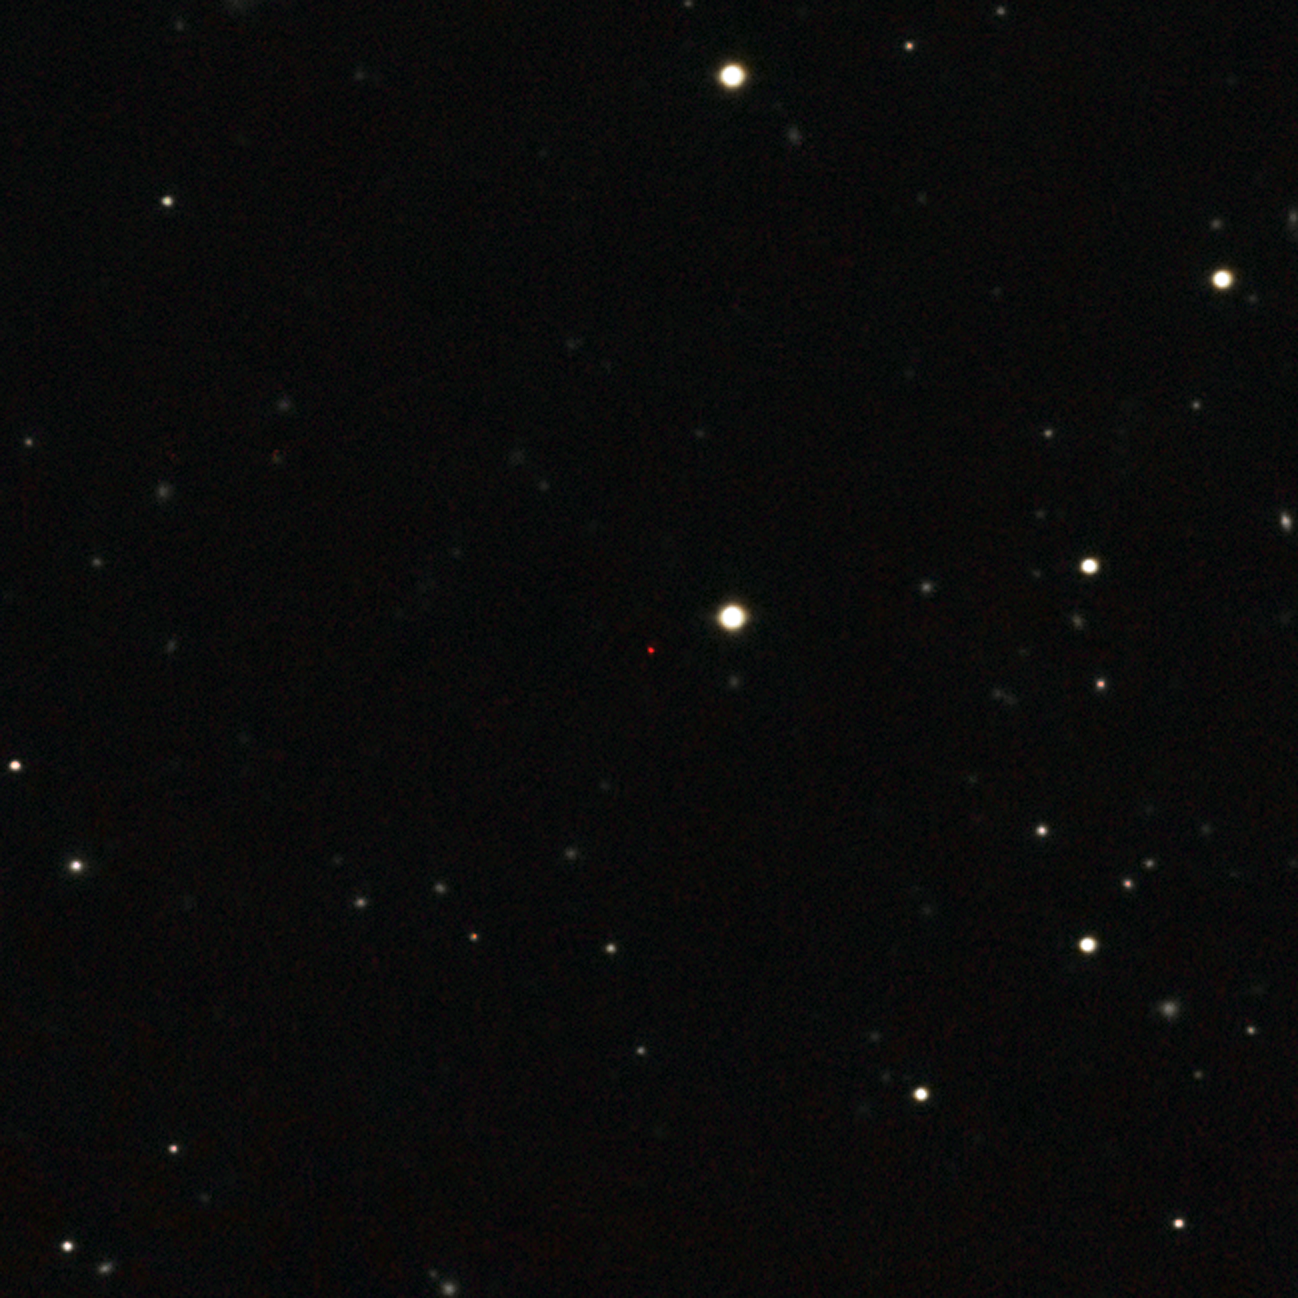

The most distant quasar

This image of ULAS J1120+0641, a very distant quasar powered by a black hole with a mass two billion times that of the Sun, was created from images taken from surveys made by both the Sloan Digital Sky Survey and the UKIRT Infrared Deep Sky Survey. The quasar appears as a faint red dot close to the centre. This quasar is the most distant yet found and is seen as it was just 770 million years after the Big Bang.

Credit: ESO/UKIDSS/SDSS